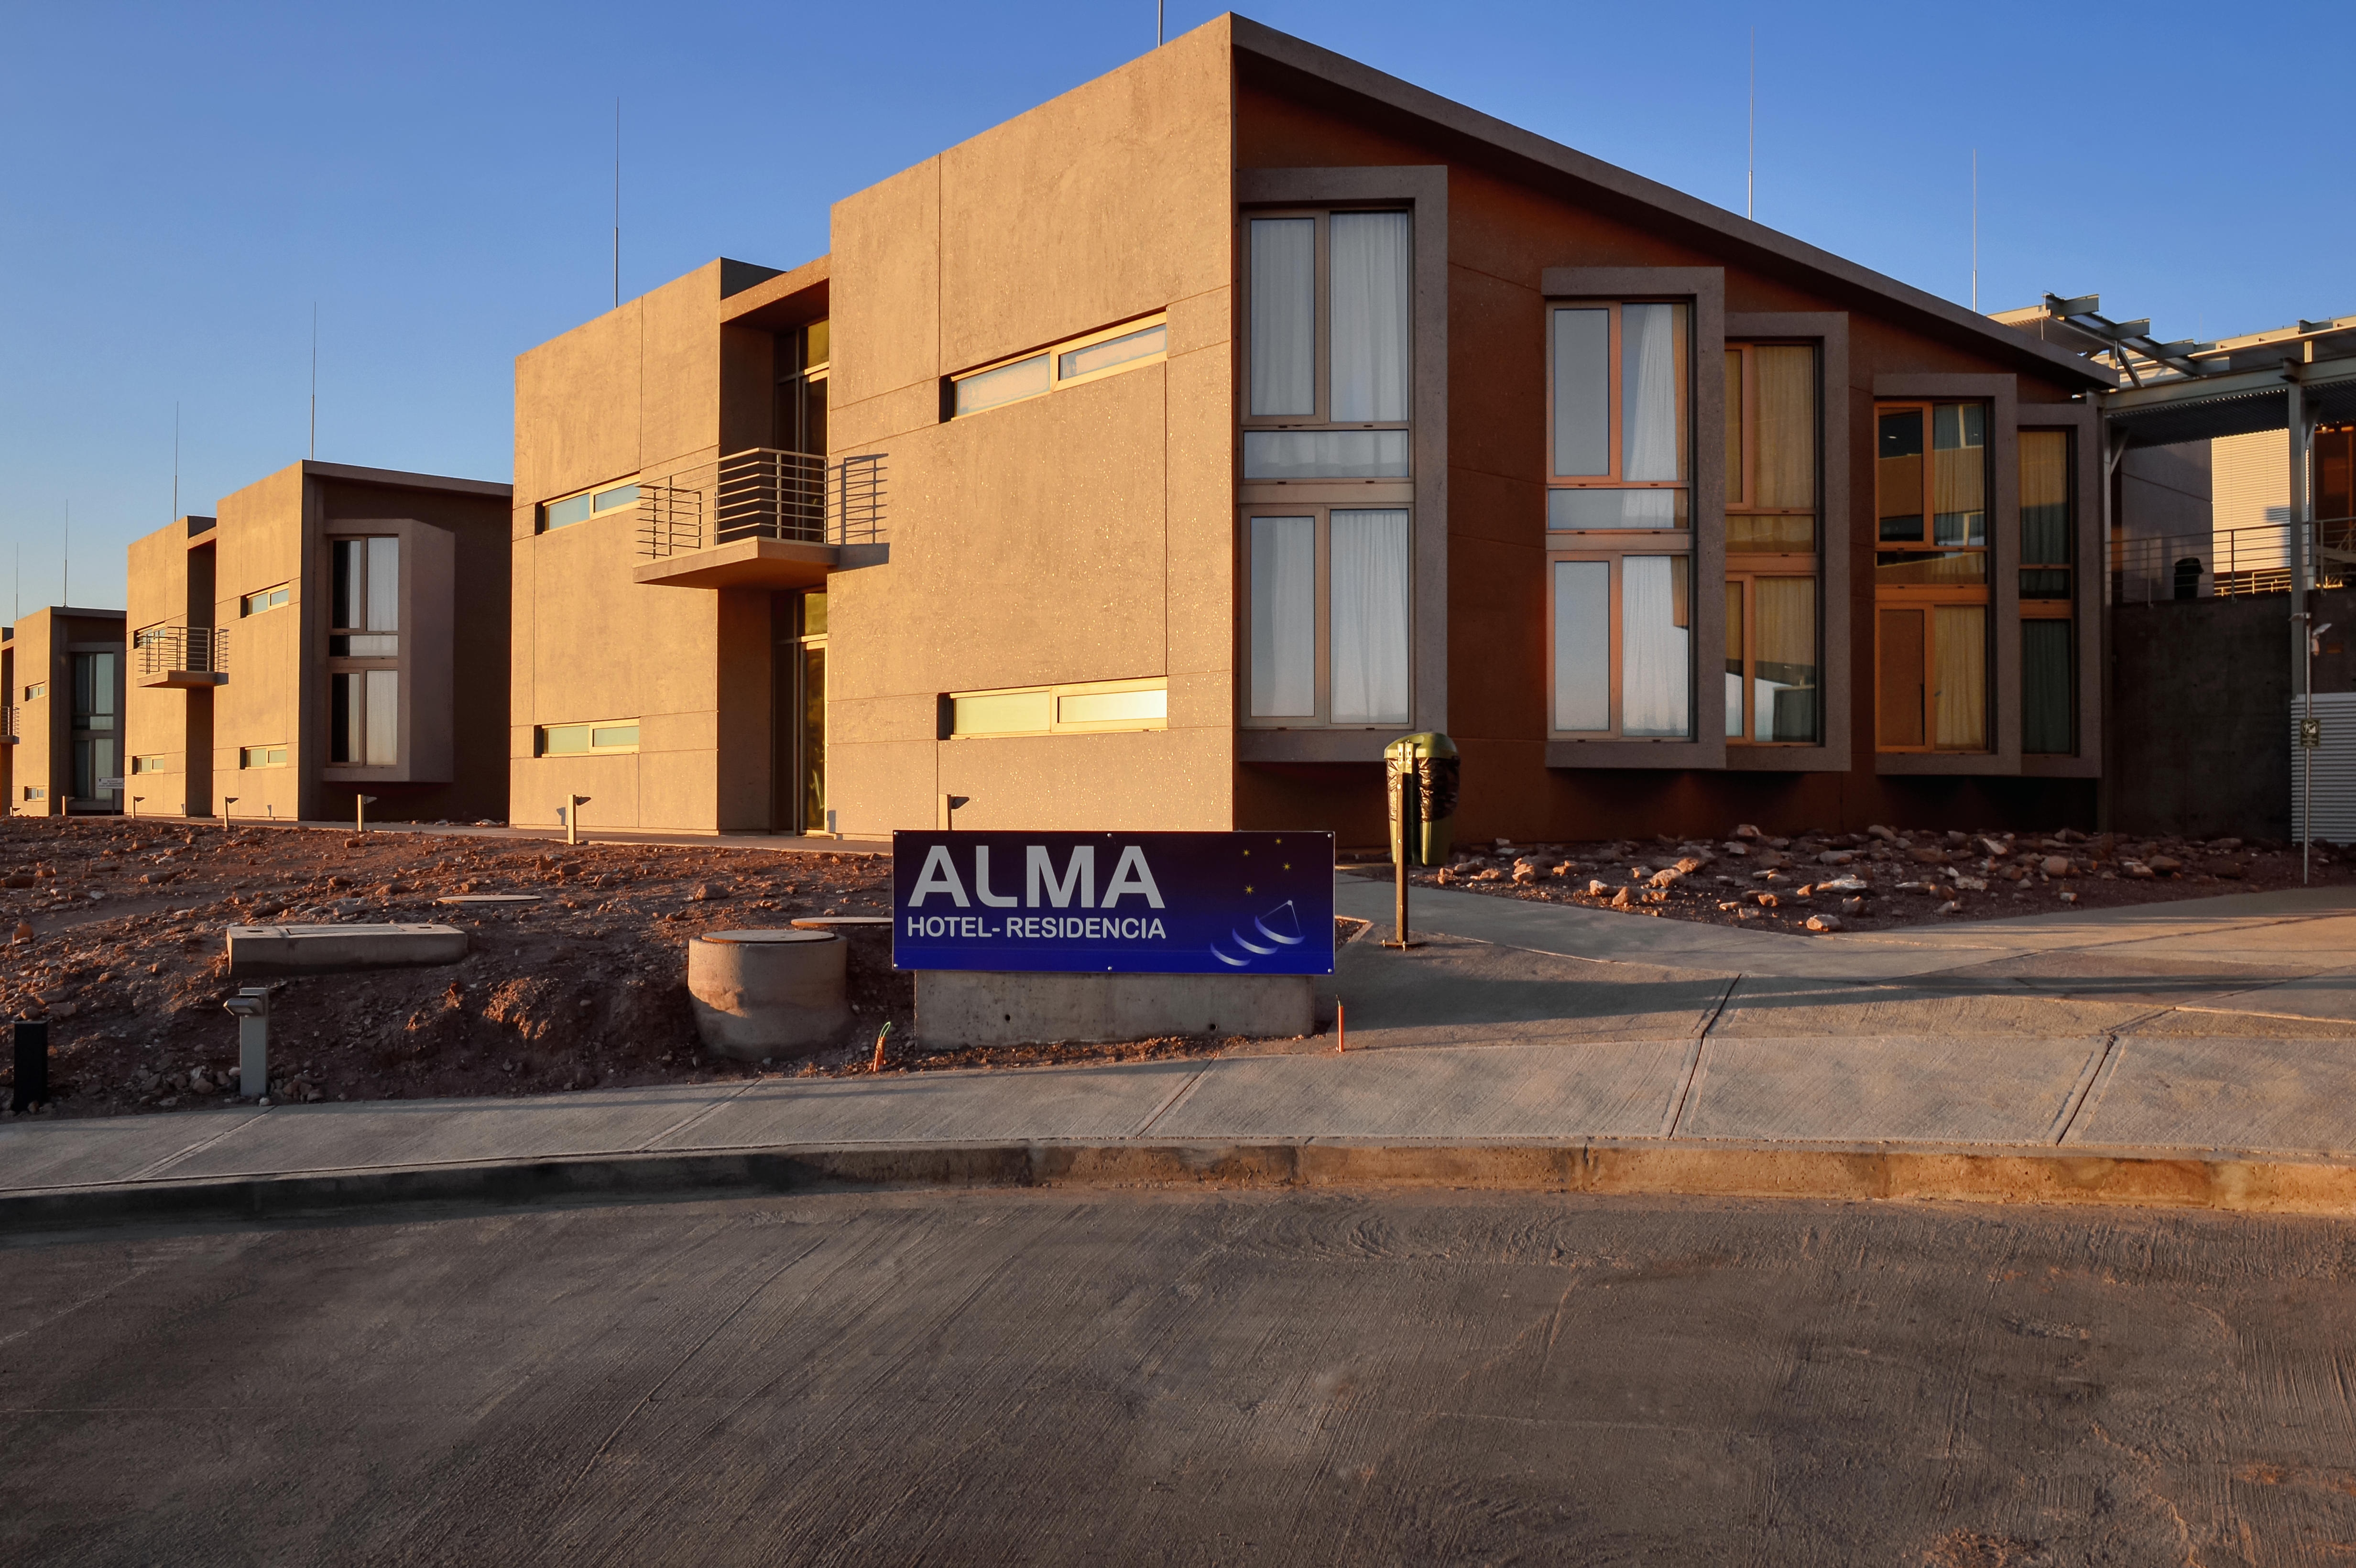

At home in the desert

The recently-completed ALMA Residencia stands in the Atacama Desert in Chile, where it will serve as accommodation for astronomers visiting to study the Universe with the Atacama Large Millimetre/submillimetre Array (ALMA). ALMA is a revolutionary telescope comprising an array of 66 giant 12-metre and 7-metre diameter antennas. Its remarkable sensitivity to millimetre and submillimetre wavelengths allows astronomers to study the building blocks of stars, planetary systems, galaxies and life itself. It sits on the breathtaking Chanjnantor Plateau at an altitude of 5000 metres in the Chilean Andes, about 2000 metres higher than the Residencia.

Credit: A. Caproni/ESO